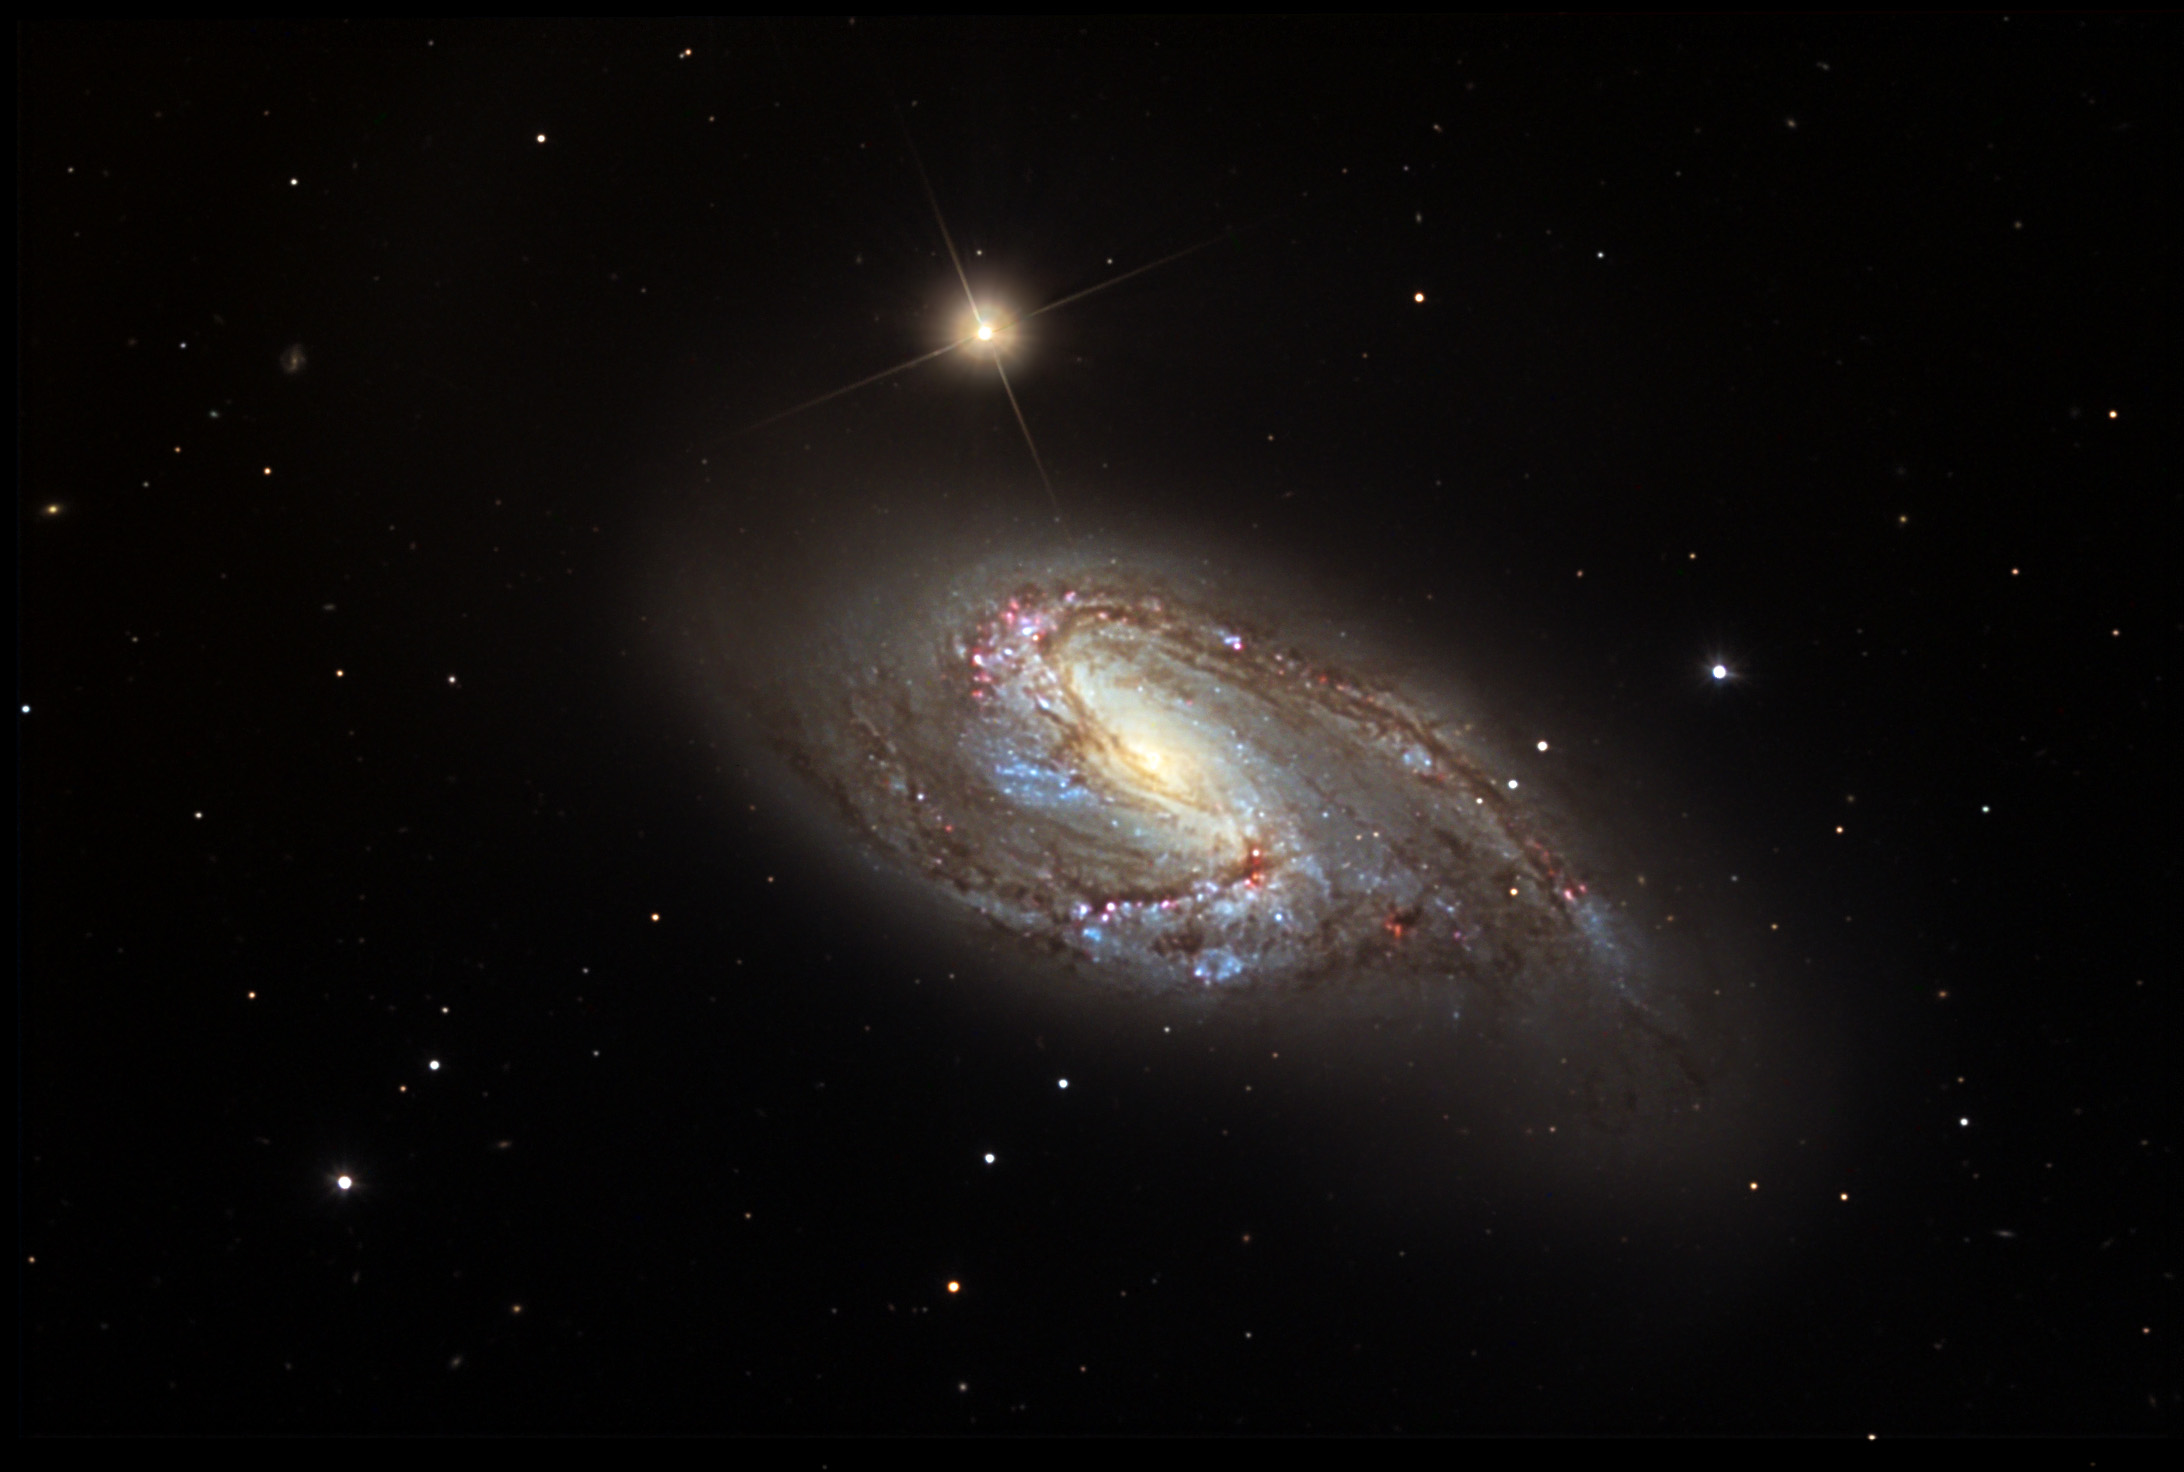

M66

M66 is a distorted spiral galaxy in the constellation of Leo. It is being tugged on by its nearby neighbors M65 and NGC 3628. In fact, the arms of this galaxy appear to rise above the main disk. The many bright blue and pink regions indicate the active star forming regions. M66 is estimated to be 35 million light years away. To see another Trio of galaxies in a single field of view (since they are farther away) visit NGC 3190.

This image was taken as part of Advanced Observing Program (AOP) program at Kitt Peak Visitor Center during 2014.

Credit: KPNO/NOIRLab/NSF/AURA/Jeff Hapeman/Adam Block